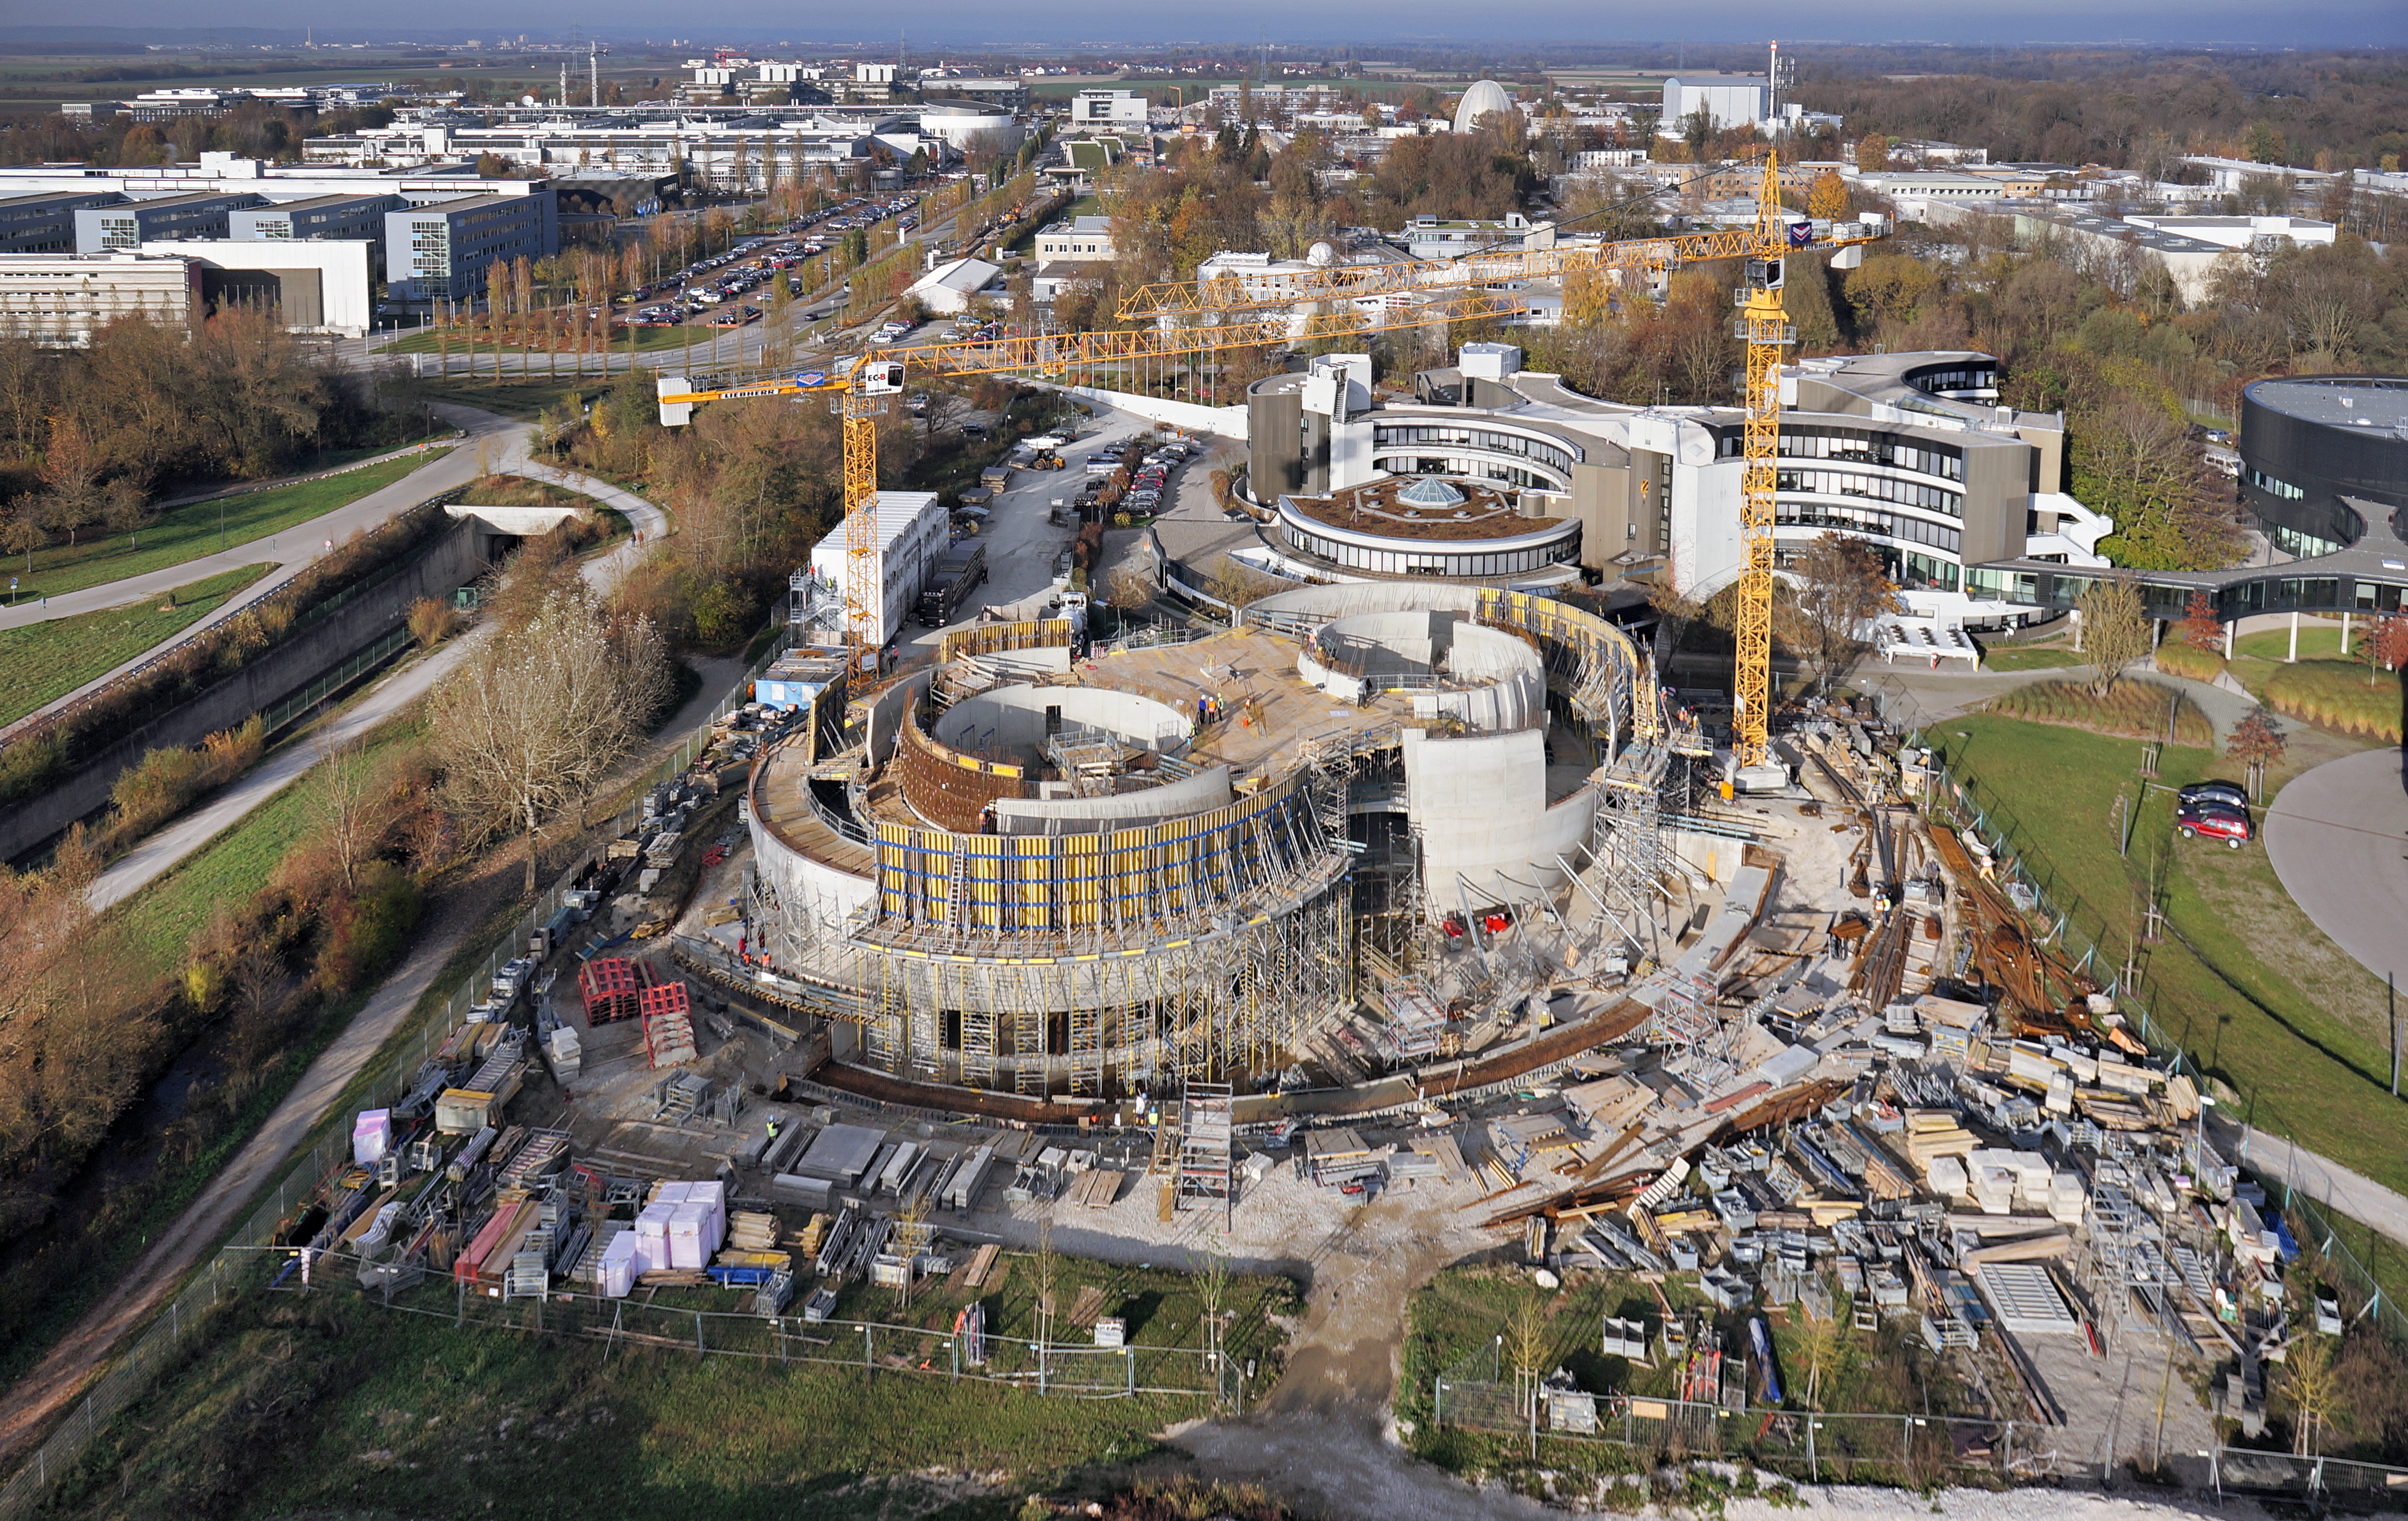

A Supernova in progress!

This drone photograph shows the construction of ESO's Supernova Planetarium & Visitor Centre from a dizzying perspective.

Credit: TUM-FSD/ESO. Supported by Autel Robotics and TUM-FSD